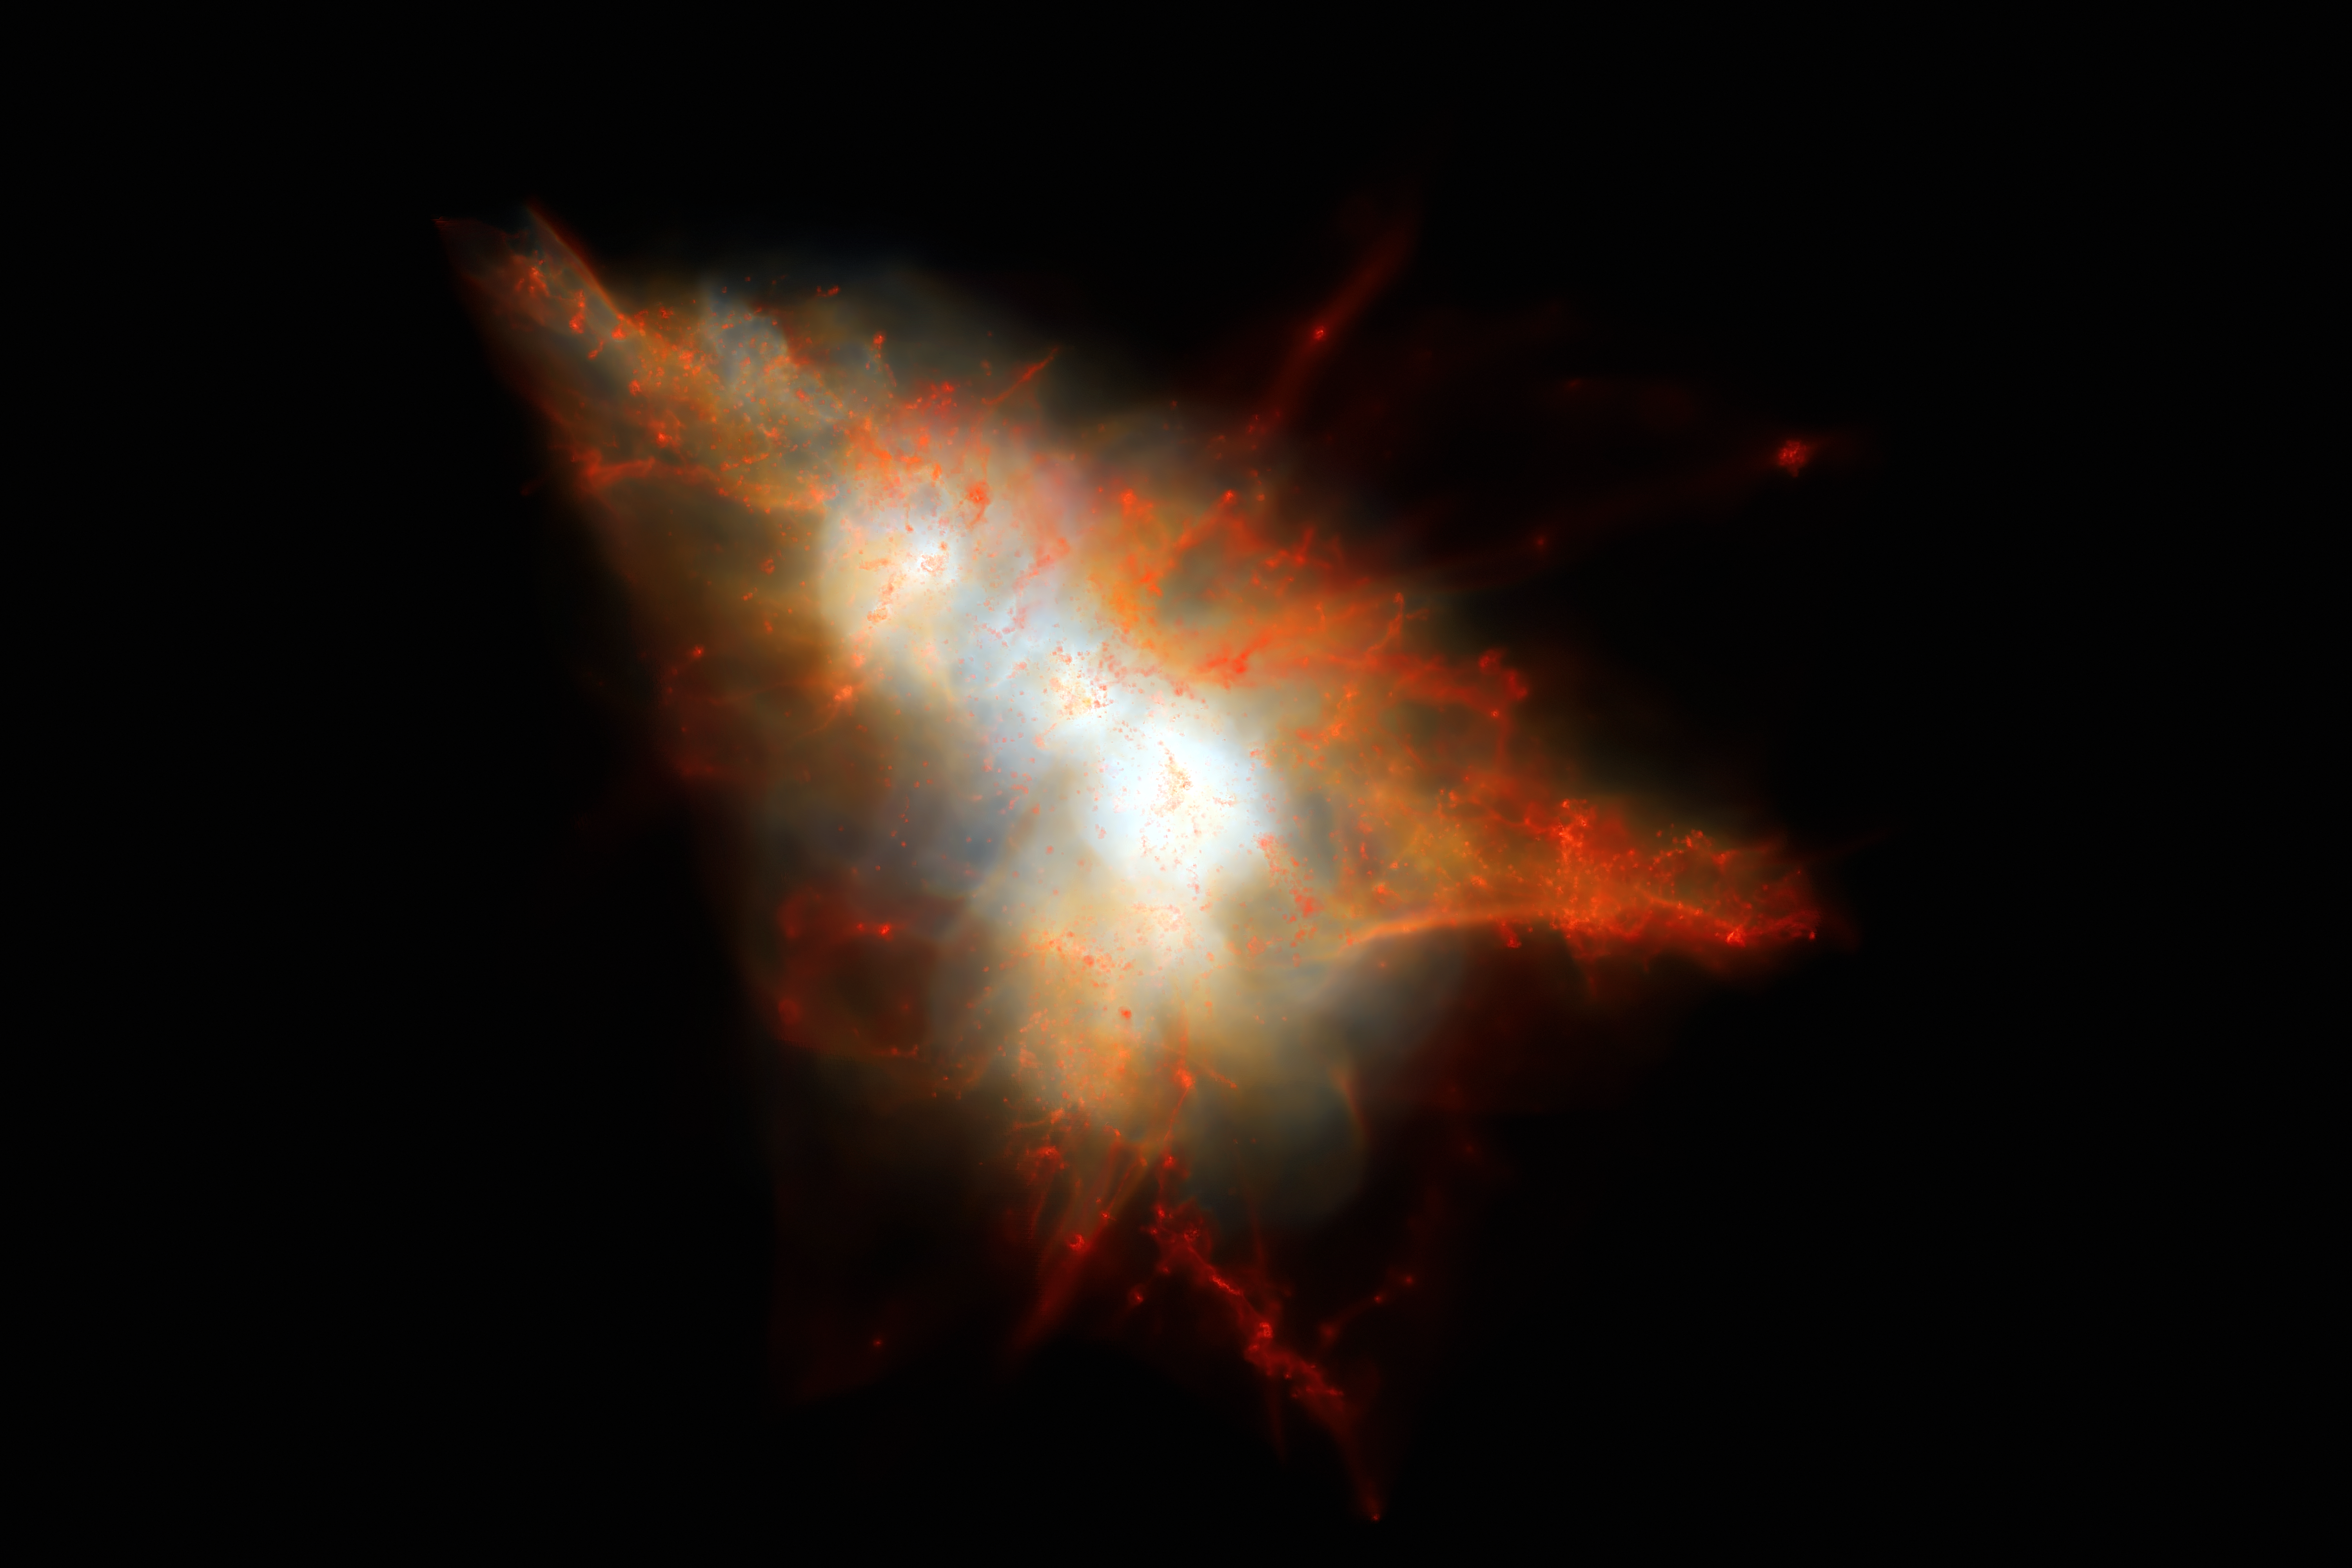

Computer simulation of a Lyman-alpha Blob

This rendering shows a snapshot from a cosmological simulation of a Lyman-alpha Blob similar to LAB-1. This simulation tracks the evolution of gas and dark matter using one of the latest models for galaxy formation running on the NASA Pleiades supercomputer. This view shows the distribution of gas within the dark matter halo, colour coded so that cold gas (mainly neutral hydrogen) appears red and hot gas appears white. Embedded at the centre of this system are two strongly star-forming galaxies, but these are surrounded by hot gas and many smaller satellite galaxies that appear as small red clumps of gas here. Lyman-alpha photons escape from the central galaxies and scatter off the cold gas associated with these satellites to give rise to an extended Lyman-alpha Blob.

Credit: J.Geach/D.Narayanan/R.Crain